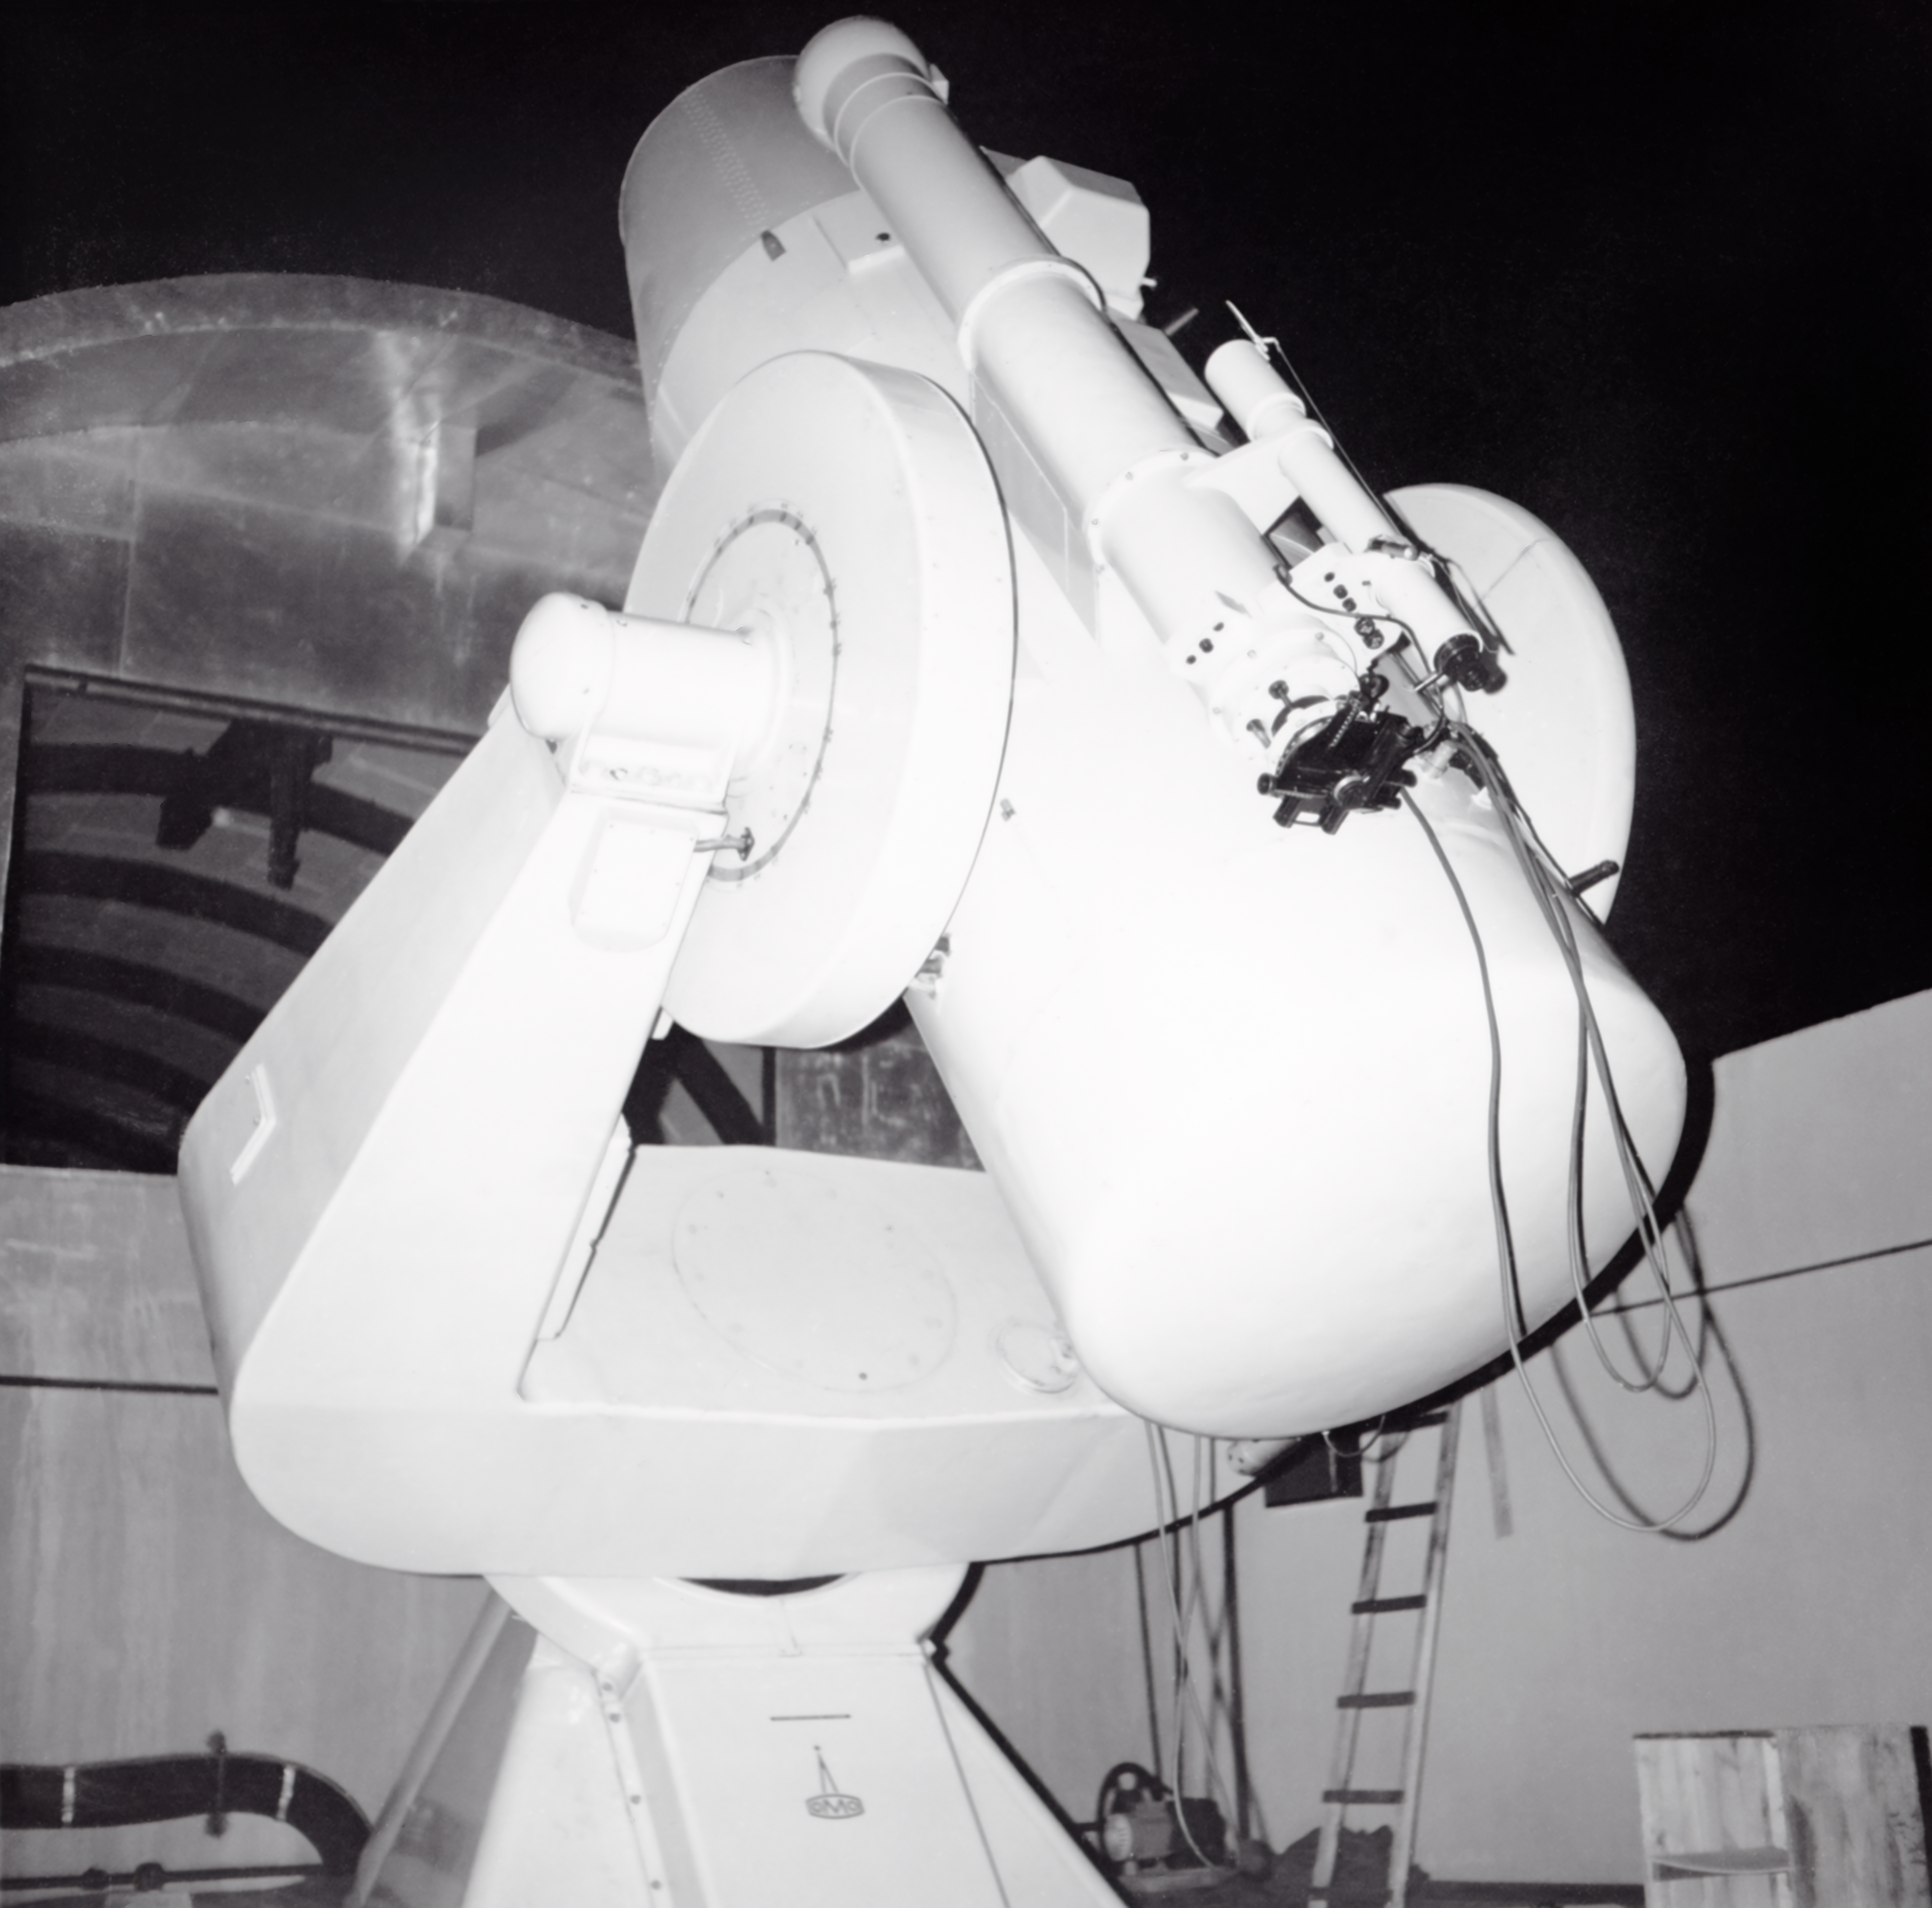

CTIO History

A historical photo taken at Cerro Tololo Inter-American Observatory.

Credit: CTIO/NOIRLab/NSF/AURA/R. González